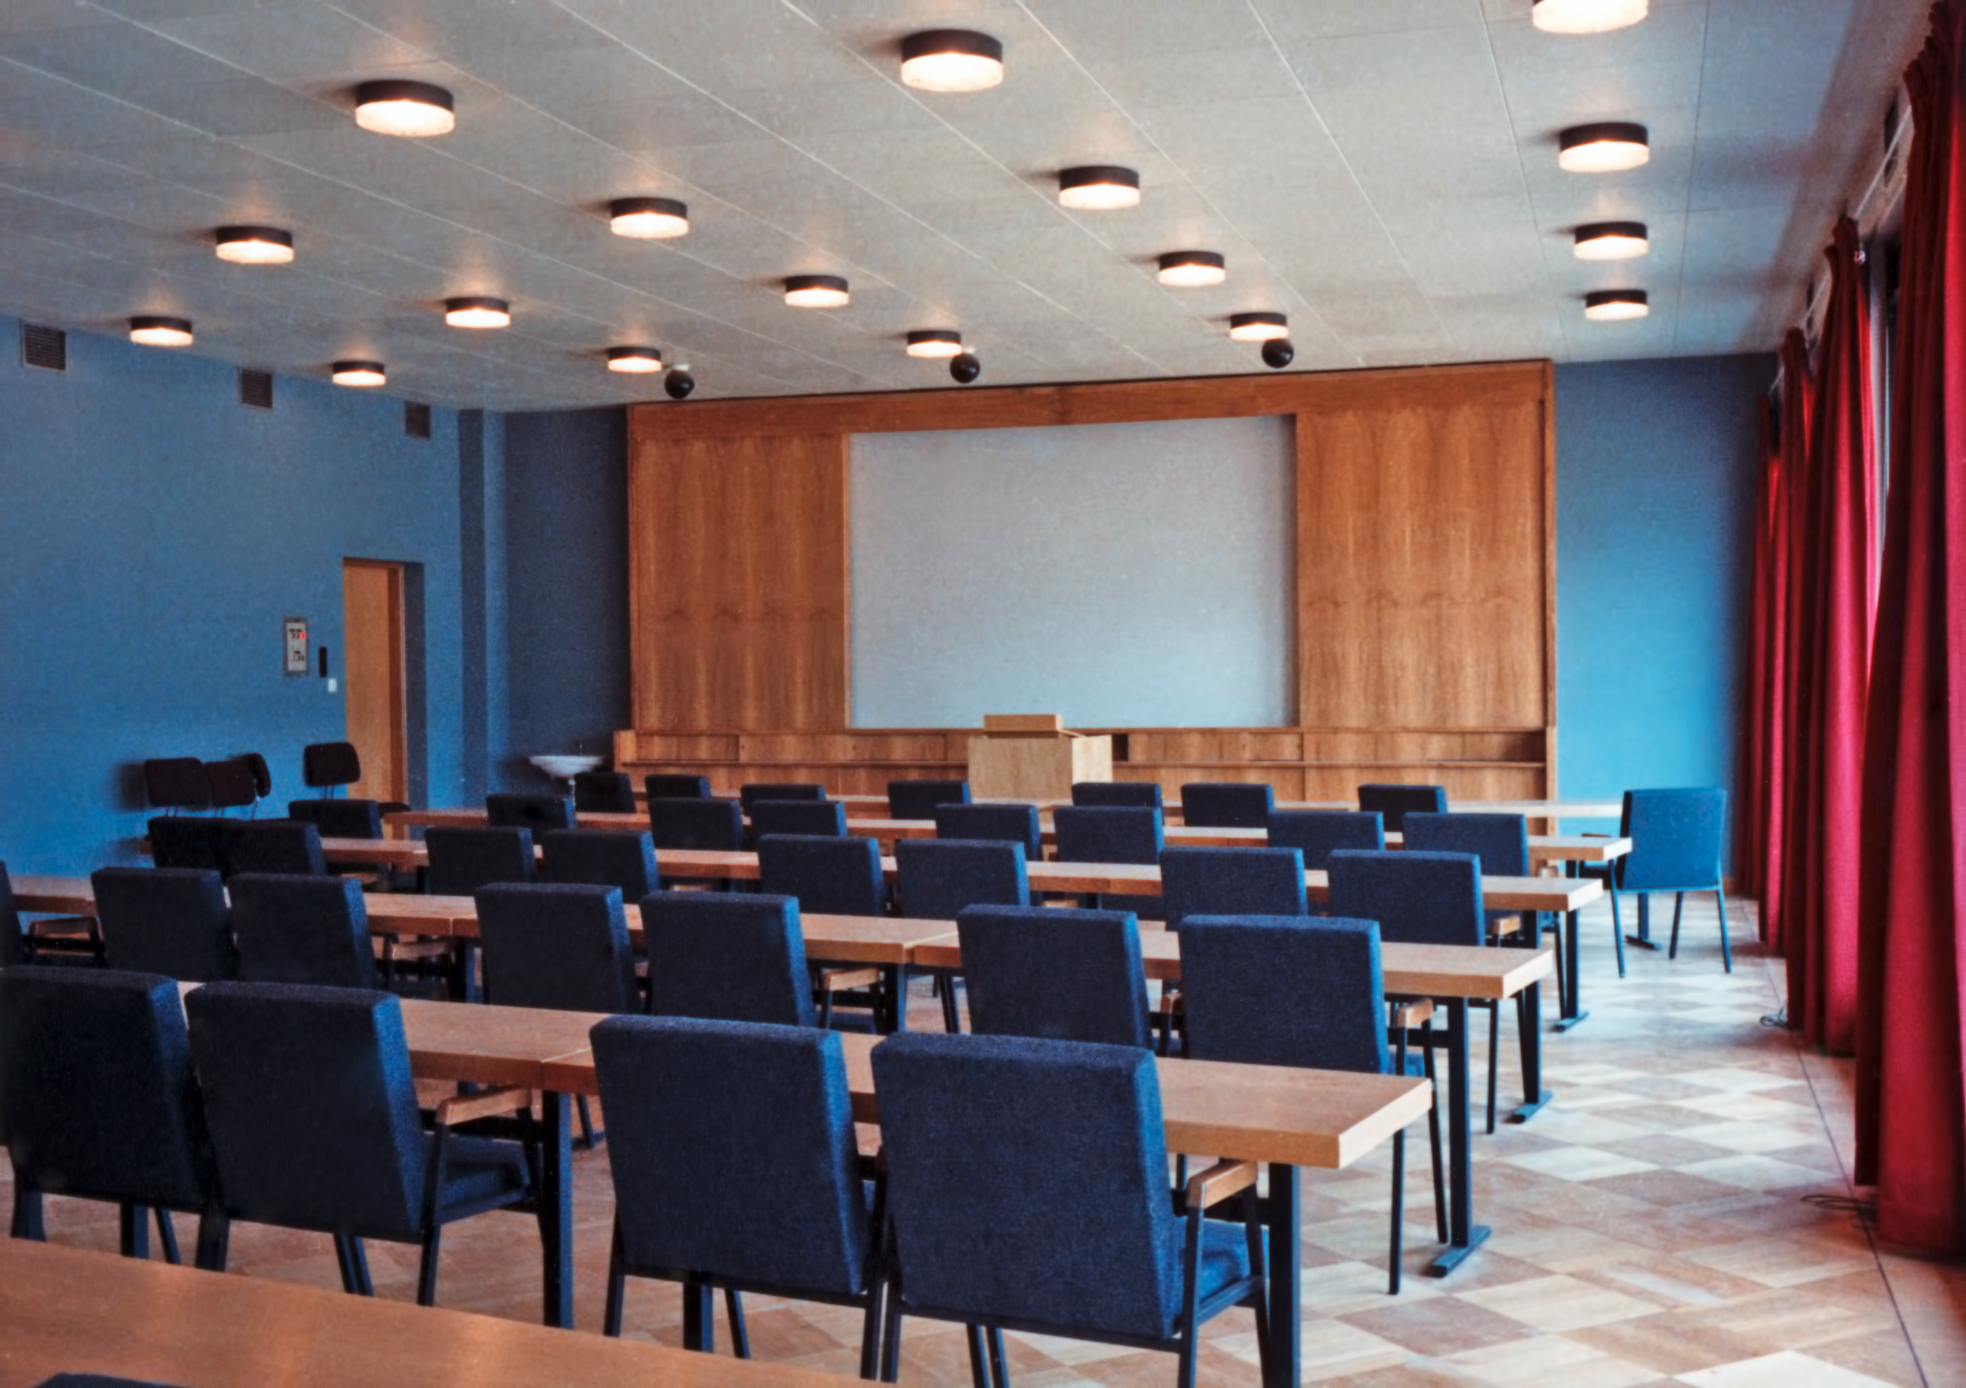

ESO Vitacura Offices in 1969

The conference room, in the main building at ESO's premises in Vitacura, Santiago, Chile, in 1969. The main conference room was recently named Urania, in honour of the Muse of Astronomy.

Credit: ESO/Hochtief